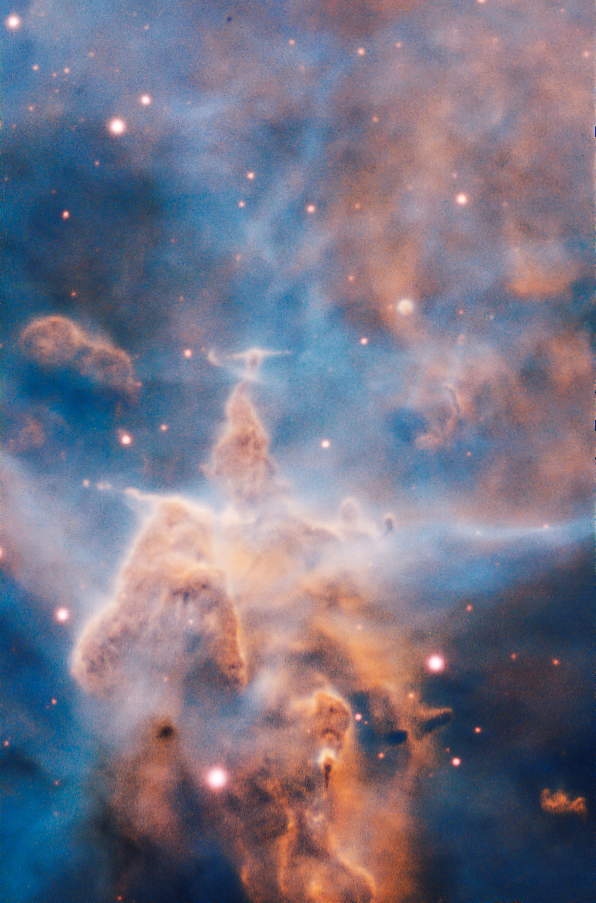

Mystic Mountain

This craggy fantasy mountaintop enshrouded by wispy clouds looks like a bizarre landscape. But it is indeed a pillar of gas and dust, three light-years tall, which is being eaten away by the brilliant light from nearby bright stars. The pillar is also being assaulted from within, as infant stars buried inside it fire off jets of gas that can be seen streaming from towering peaks.

Credit: ESO/A. McLeod